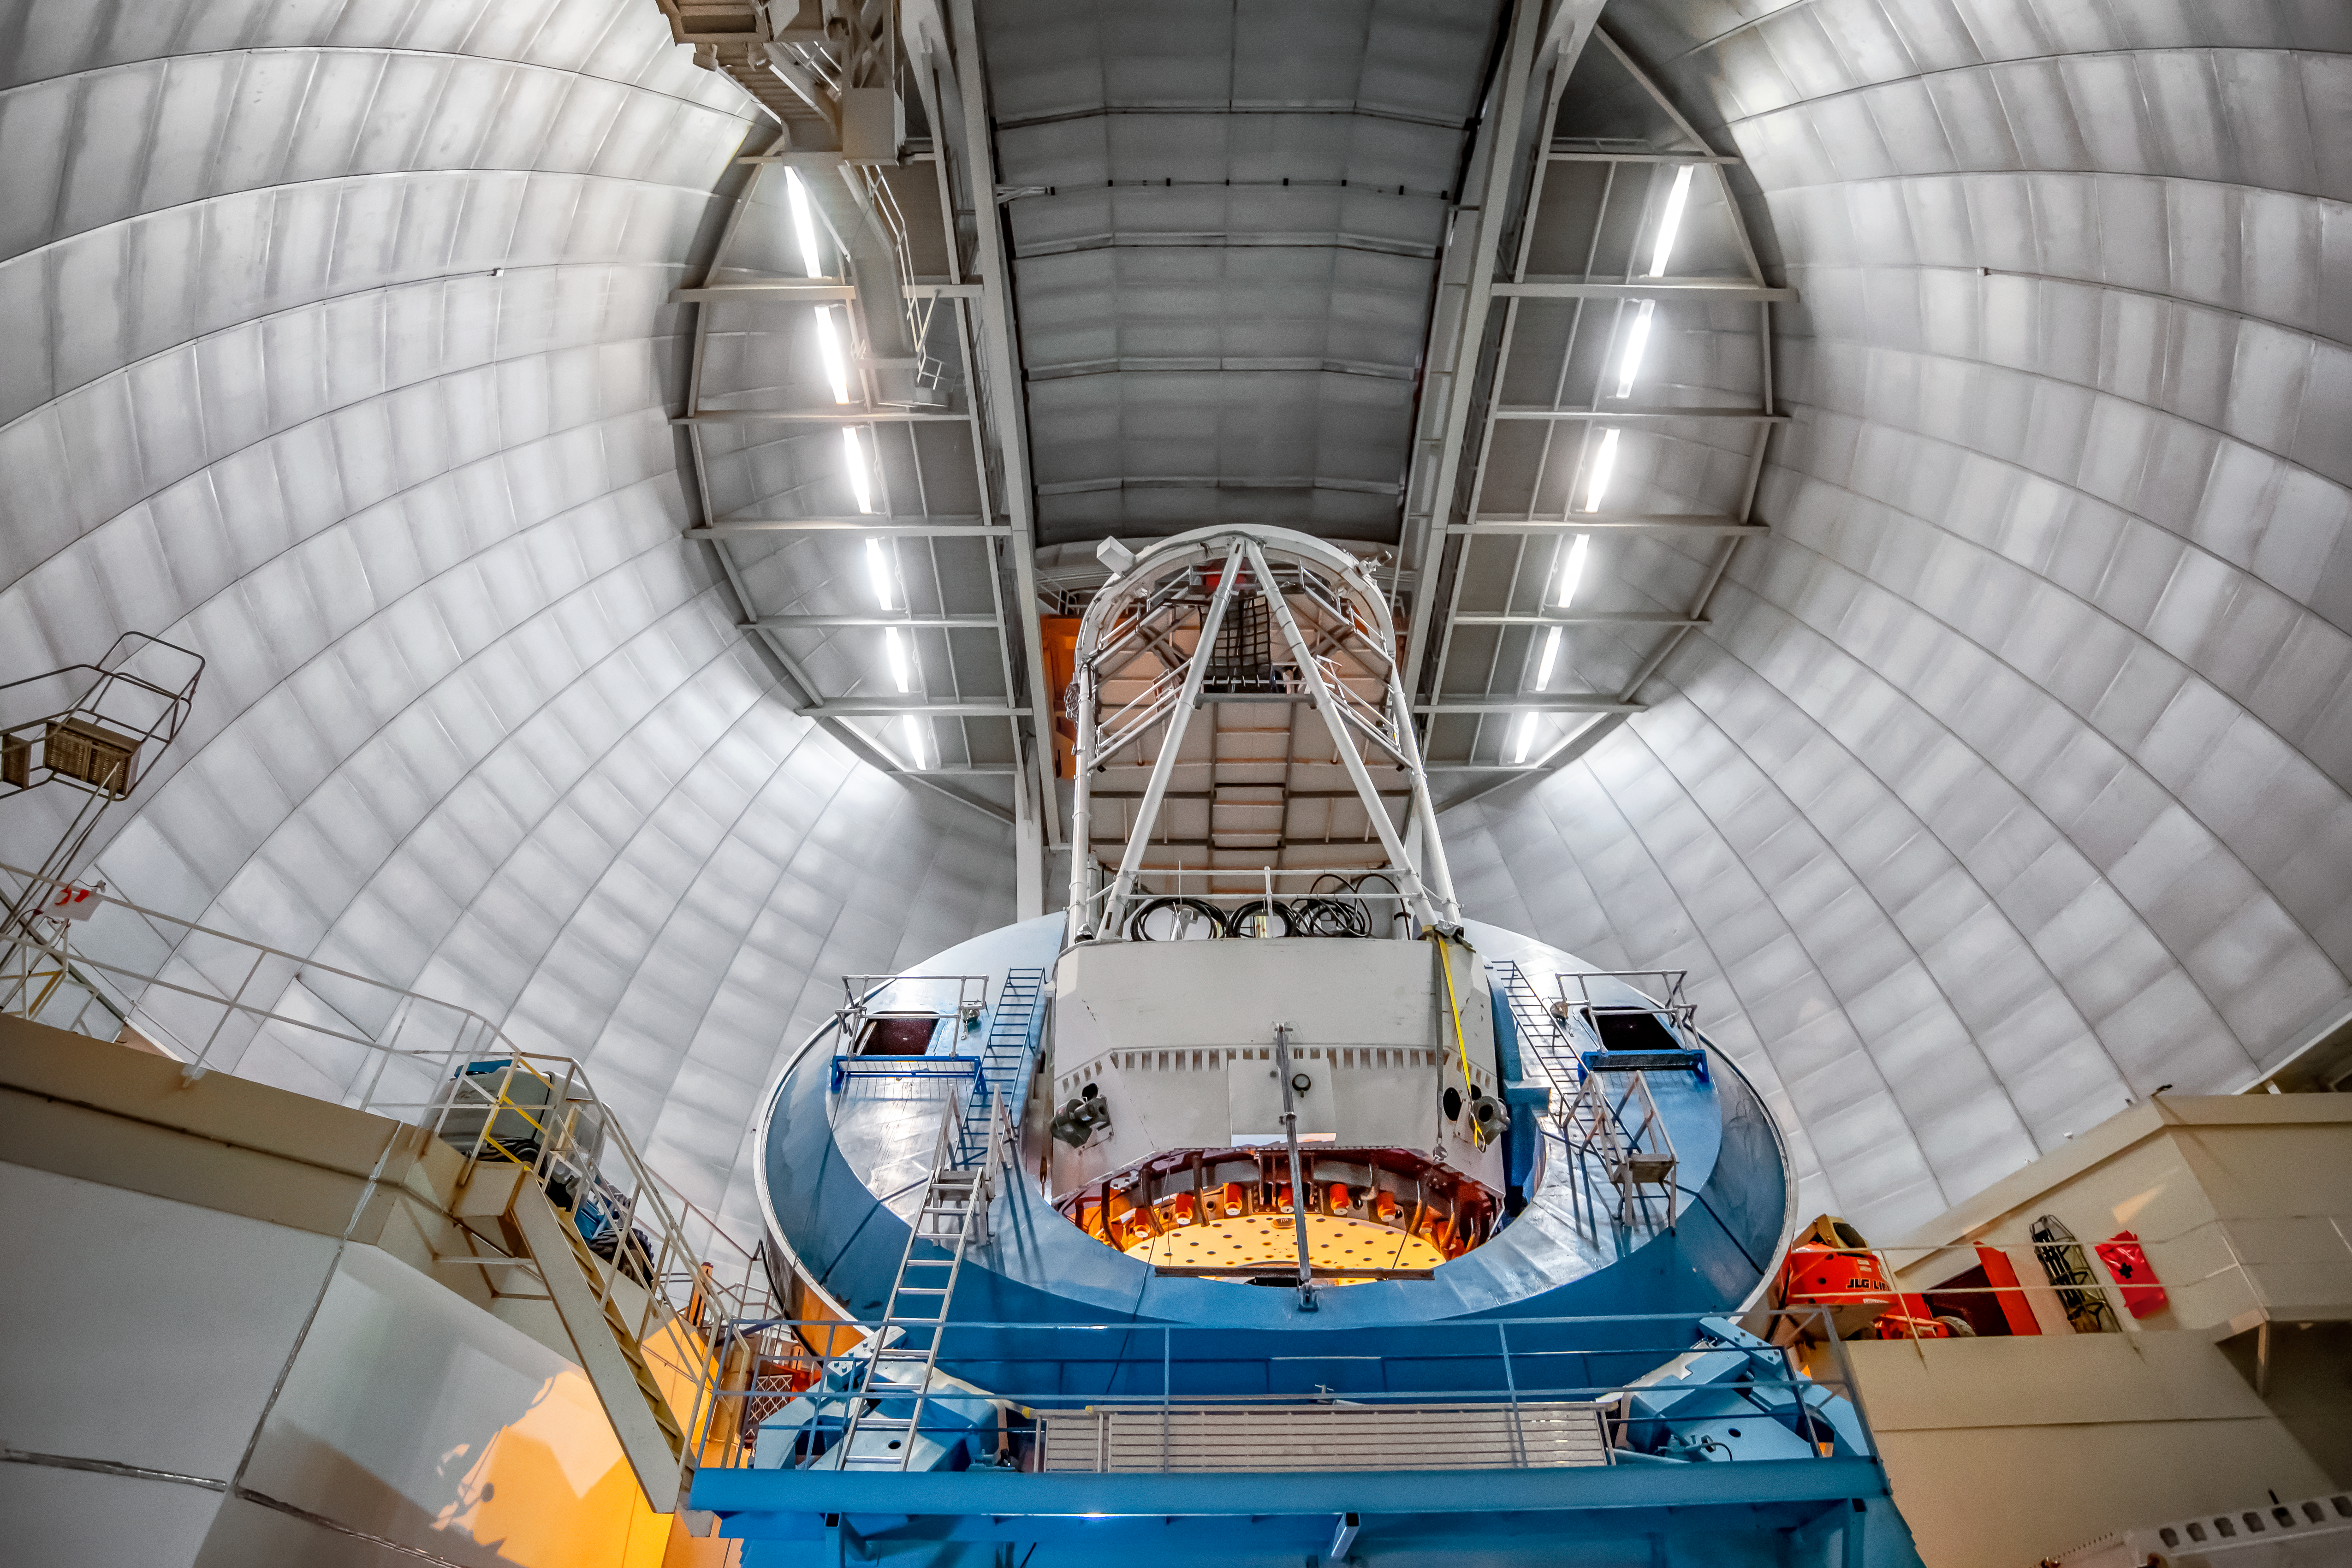

The Nicolas U. Mayall 4-Meter Telescope

The Nicolas U. Mayall 4-Meter Telescope at Kitt Peak National Observatory on Tuesday, May 22, 2018 in Tucson, Arizona.

Credit: Marilyn Chung/Lawrence Berkeley National Lab/KPNO/NOIRLab/NSF/AURA